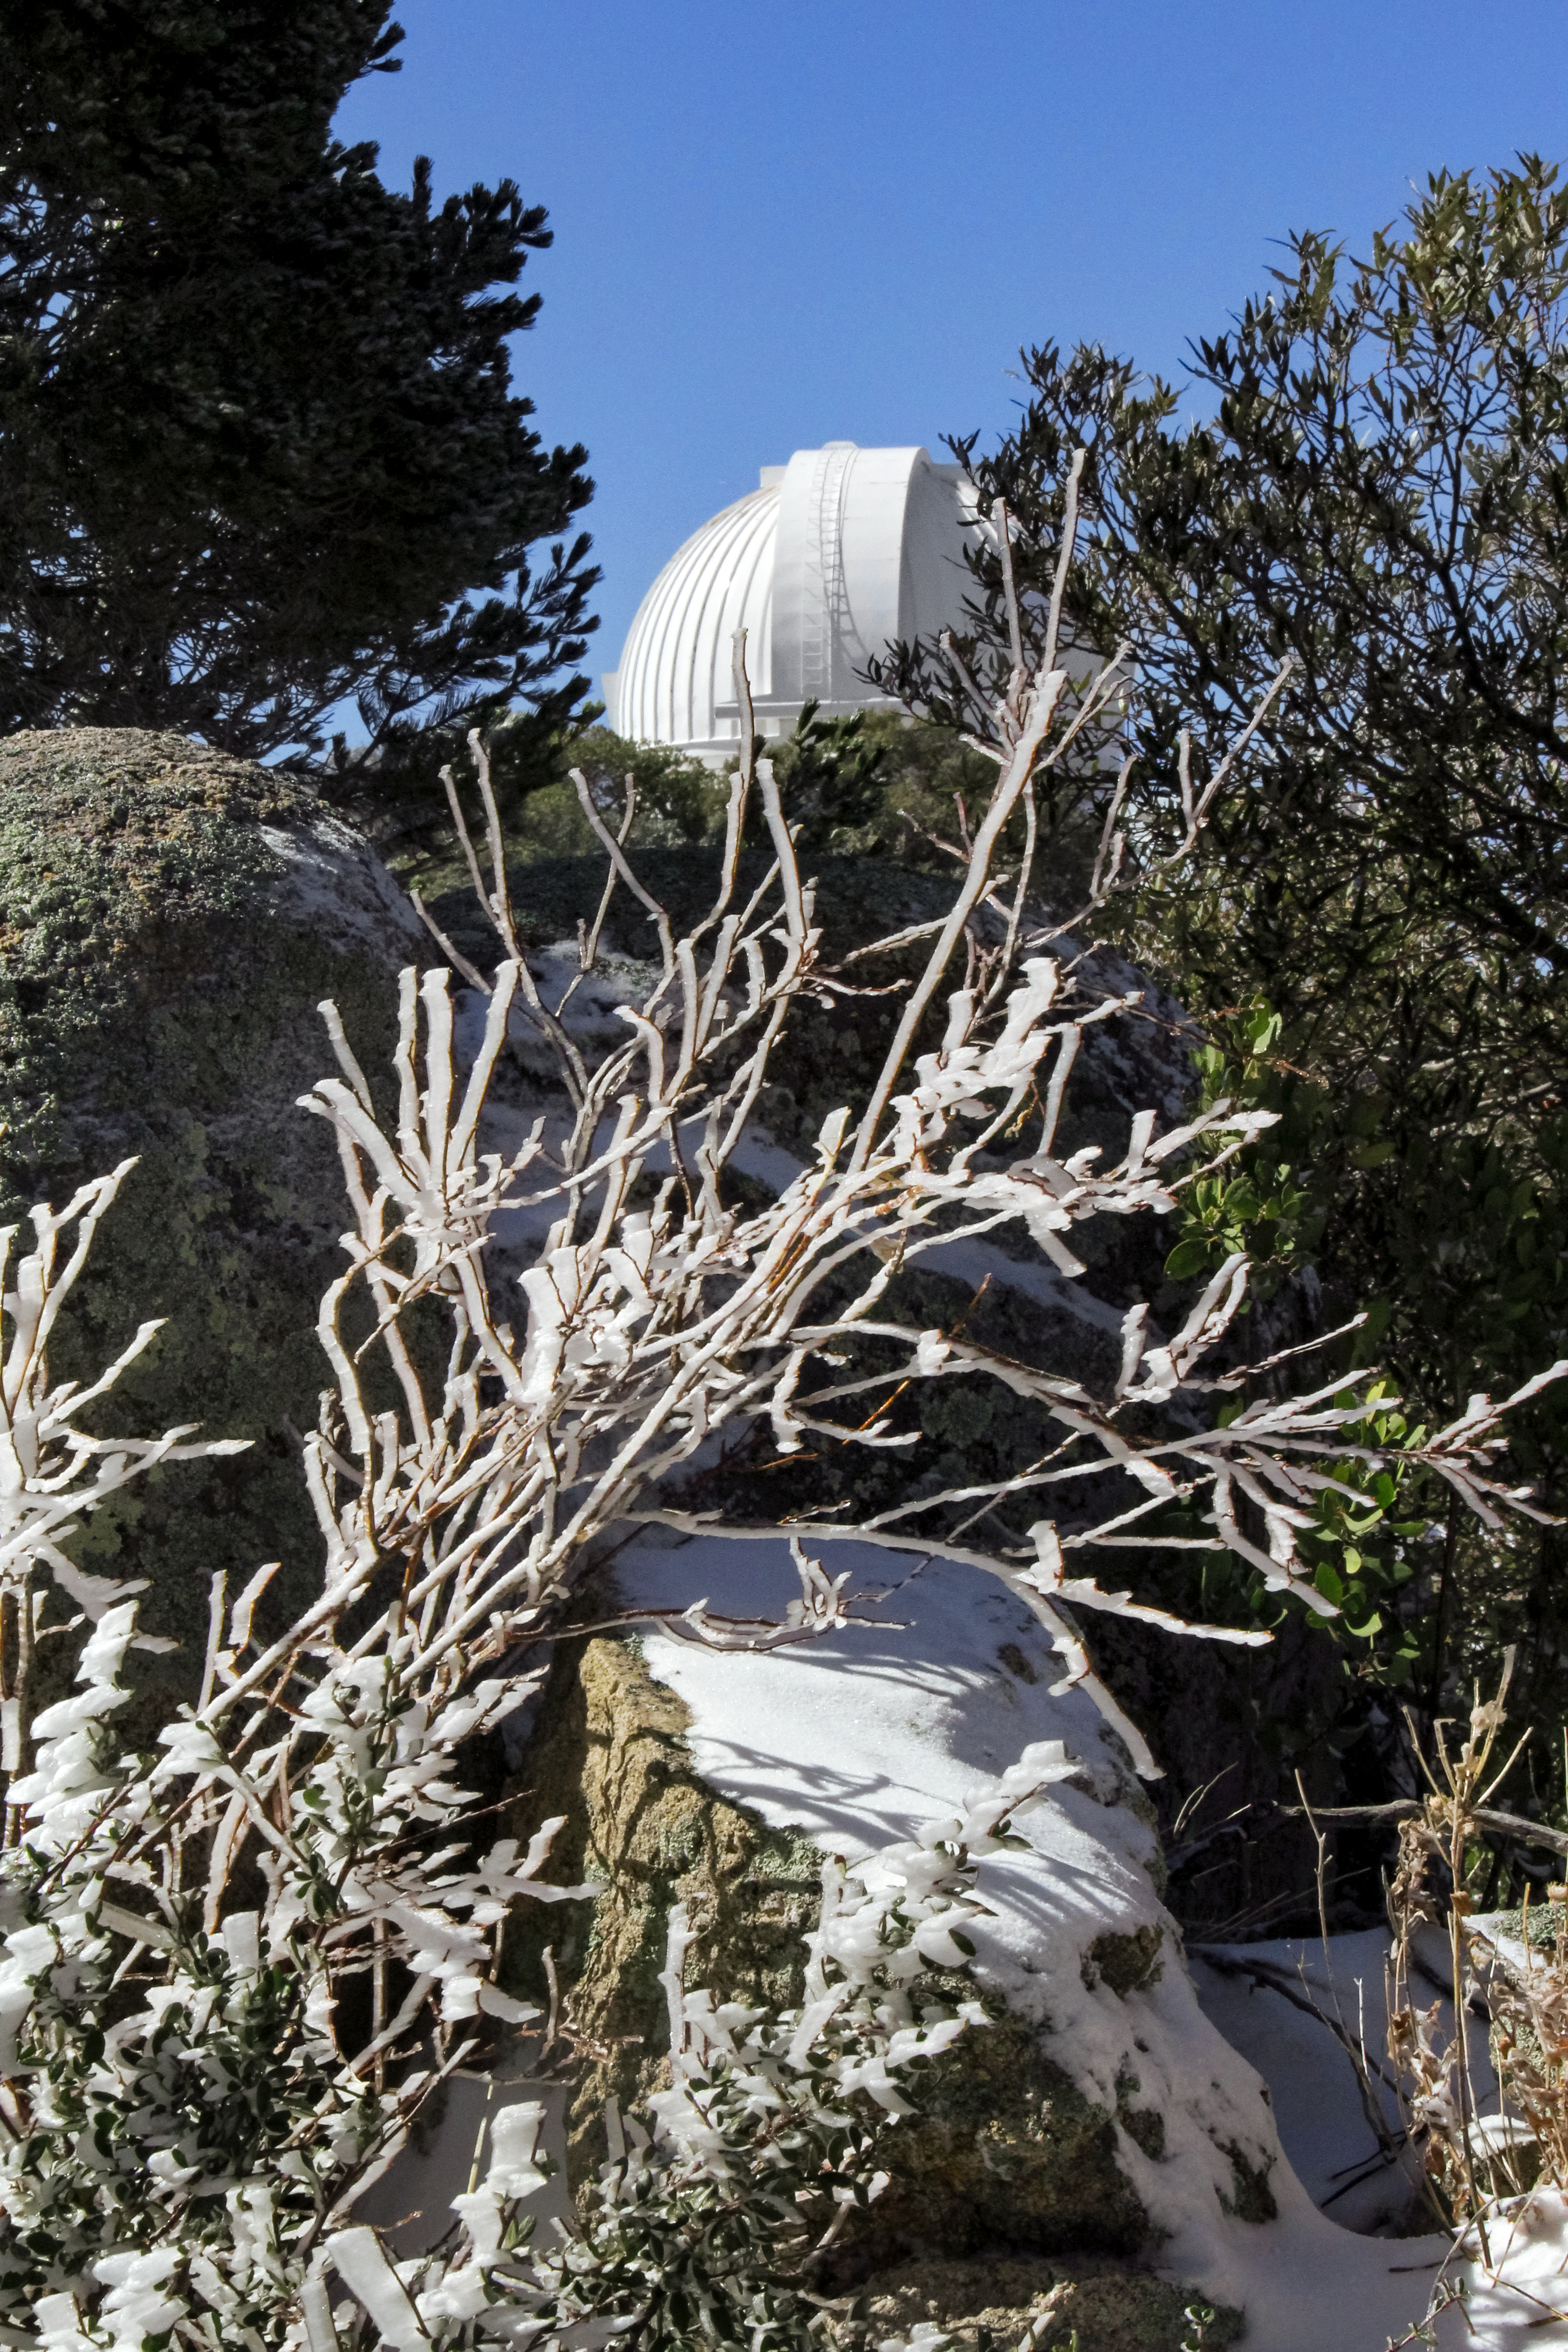

Snow at Kitt Peak

Snow at Kitt Peak National Observatory, February 14, 2012. Visible in the background is the WIYN 0.9-meter telescope.

Credit: NOIRLab/KPNO/NSF/AURA/P. Marenfeld